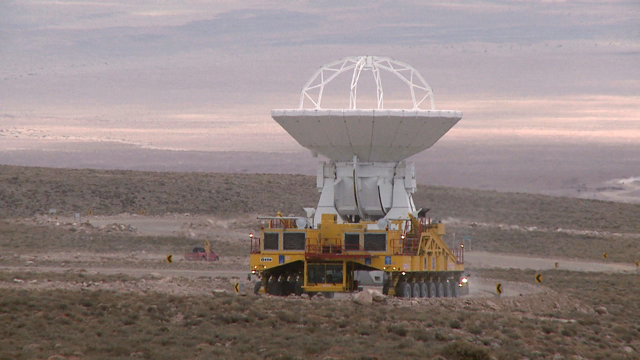

Screenshot of ESOcast 56

Watch this episode here.

Credit: ESO